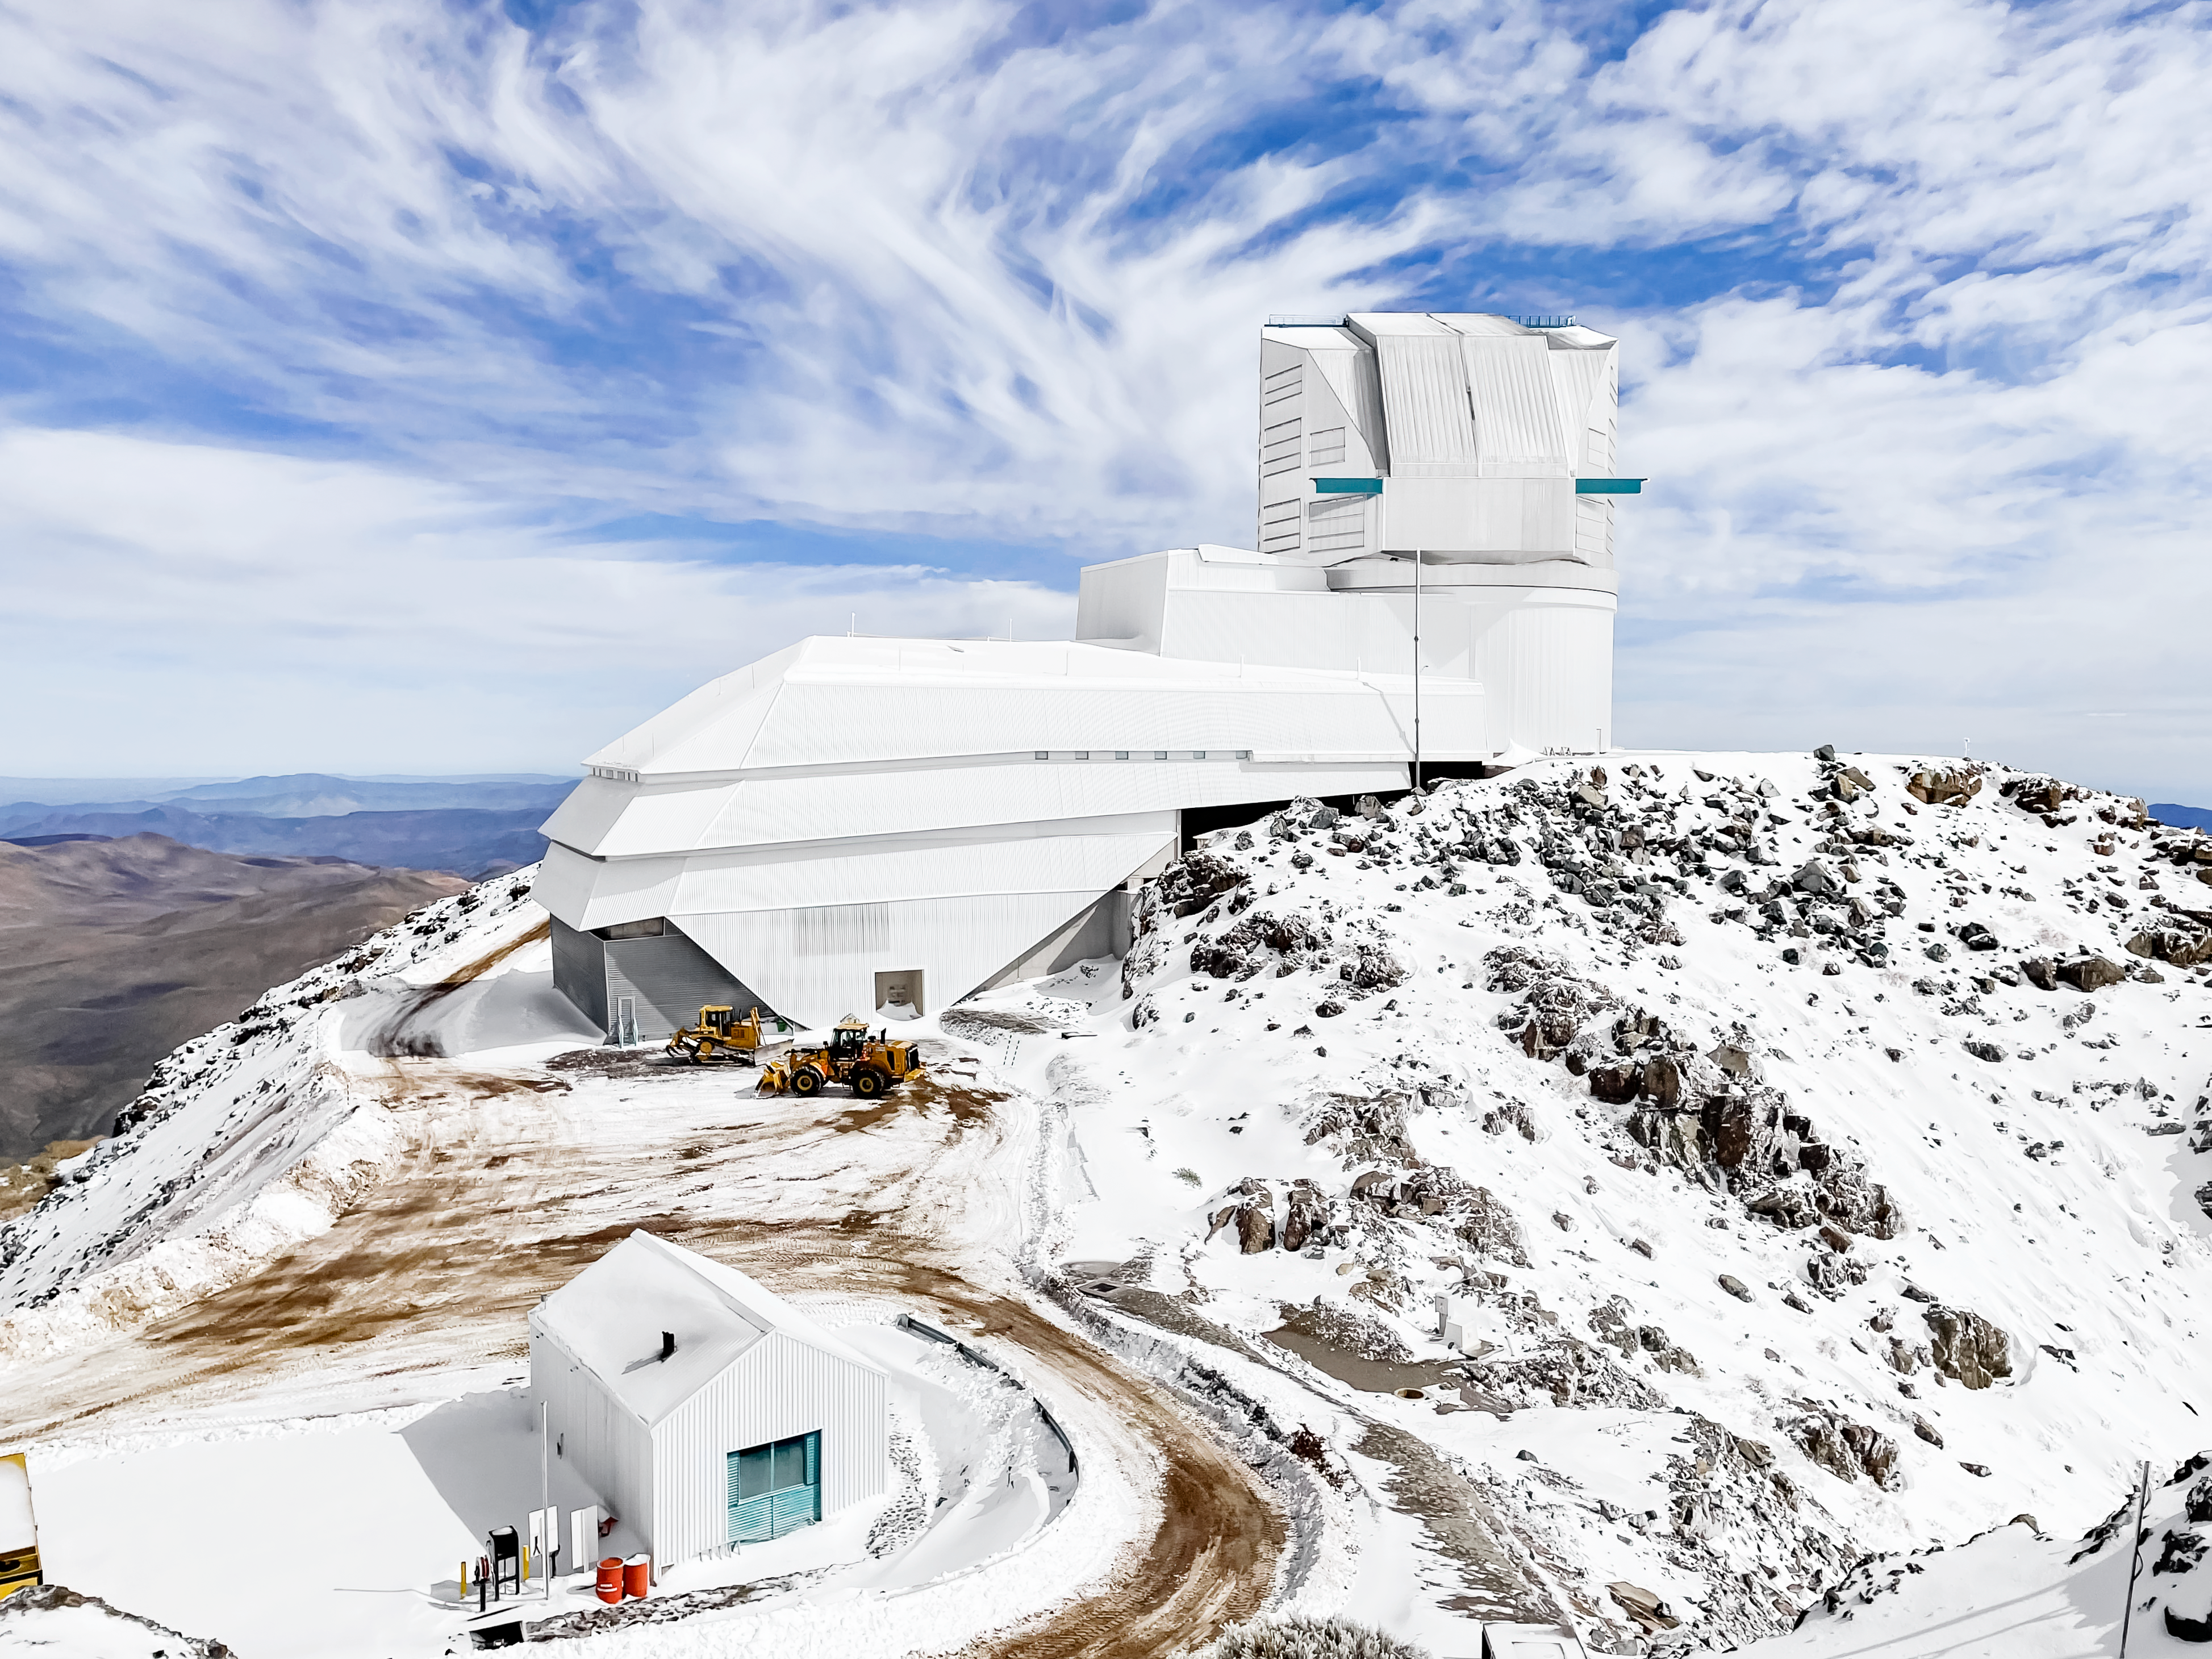

Vera C. Rubin Observatory

A snowy day at the construction site of the Vera C. Rubin Observatory in Chile.

Credit: NOIRLab/NSF/AURA